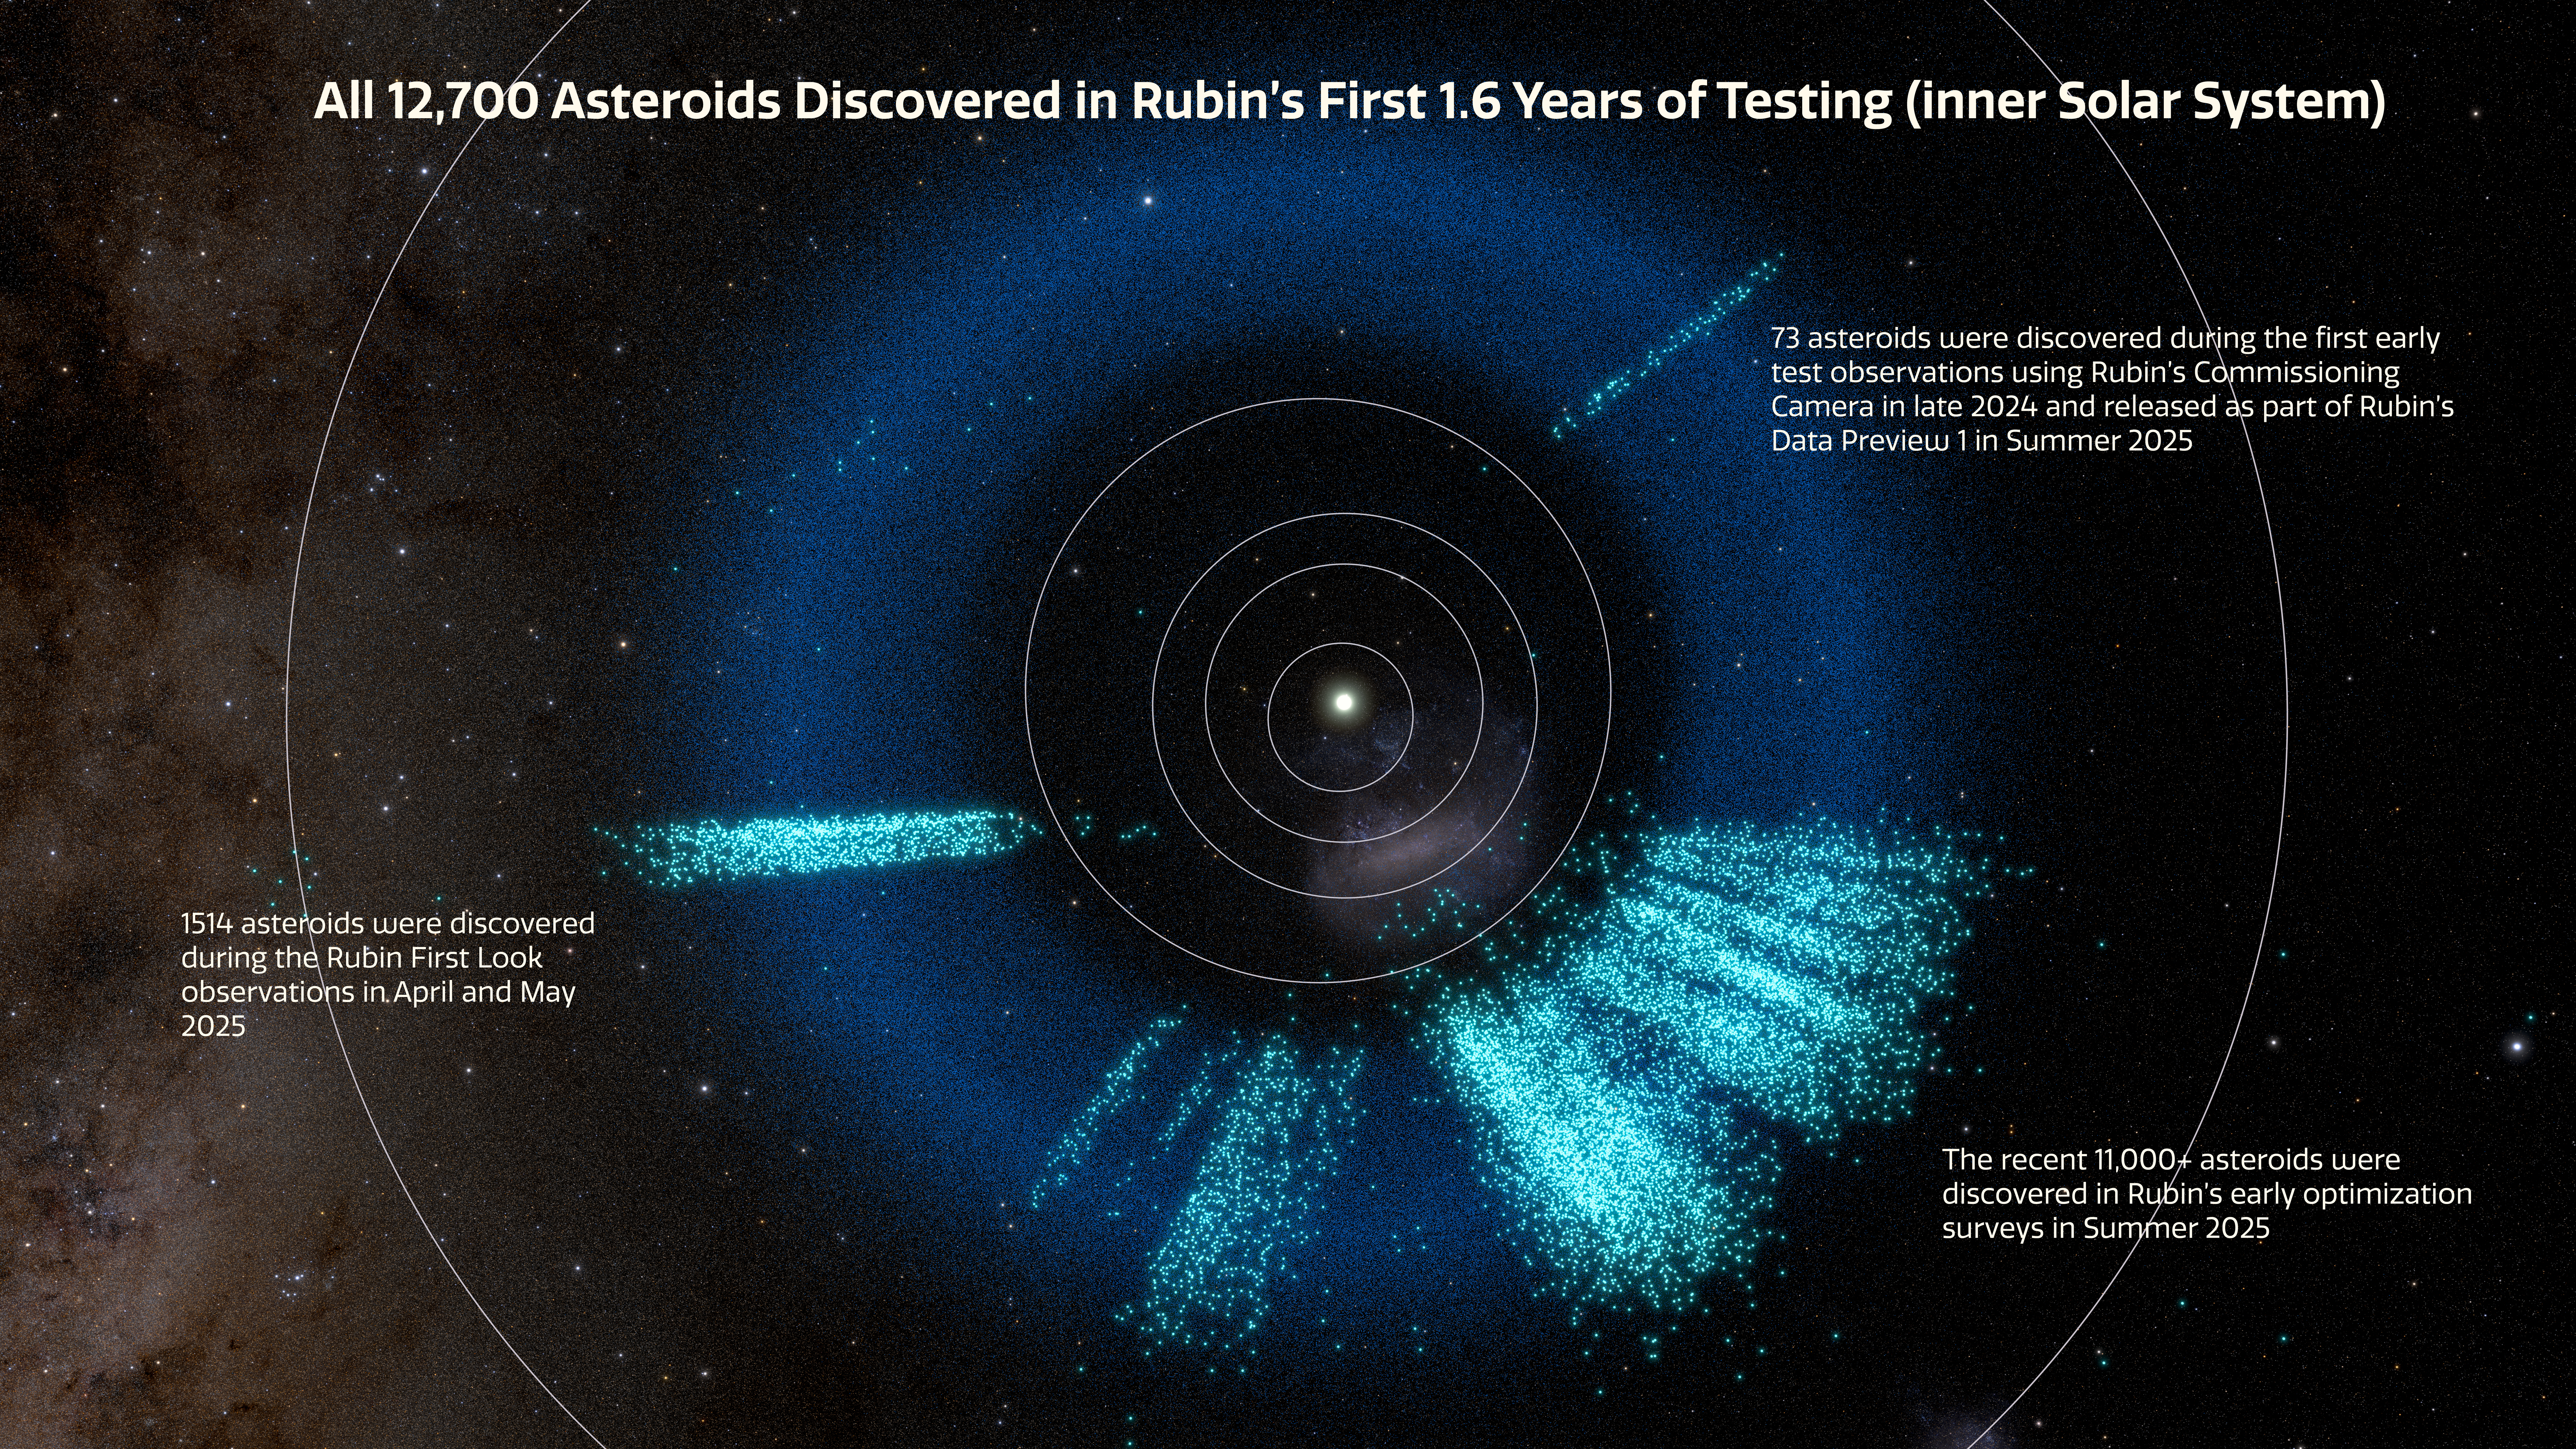

Asteroids discovered by NSF–DOE Rubin Observatory infographic

A rendering of the inner Solar System showing the asteroids discovered by Rubin in light teal. Known asteroids are dark blue.

The rendering shows a total of almost 12,700 asteroids that were discovered with Rubin over the span of 1.6 years: 73 were discovered during the first early test observations using Rubin’s Commissioning Camera in late 2024 and released as part of Rubin’s Data Preview 1 in Summer 2025; 1514 were discovered during First Look observations in April and May 2025; and the recent 11,000+ asteroids were discovered using observations taken during Rubin’s early optimization surveys in Summer 2025.

These are the locations of objects at the time of each object’s discovery. In the time since discovery, the objects have continued in their orbits around the Sun and dispersed from the narrow “pencil beam” rays seen in this graphic. See this in the animation of the model here.

Credit: NSF–DOE Vera C. Rubin Observatory/NOIRLab/SLAC/AURA/R. Proctor Acknowledgements: Star map: NASA/Goddard Space Flight Center Scientific Visualization Studio. Gaia DR2: ESA/Gaia/DPAC. Image Processing: M. Zamani (NSF NOIRLab)